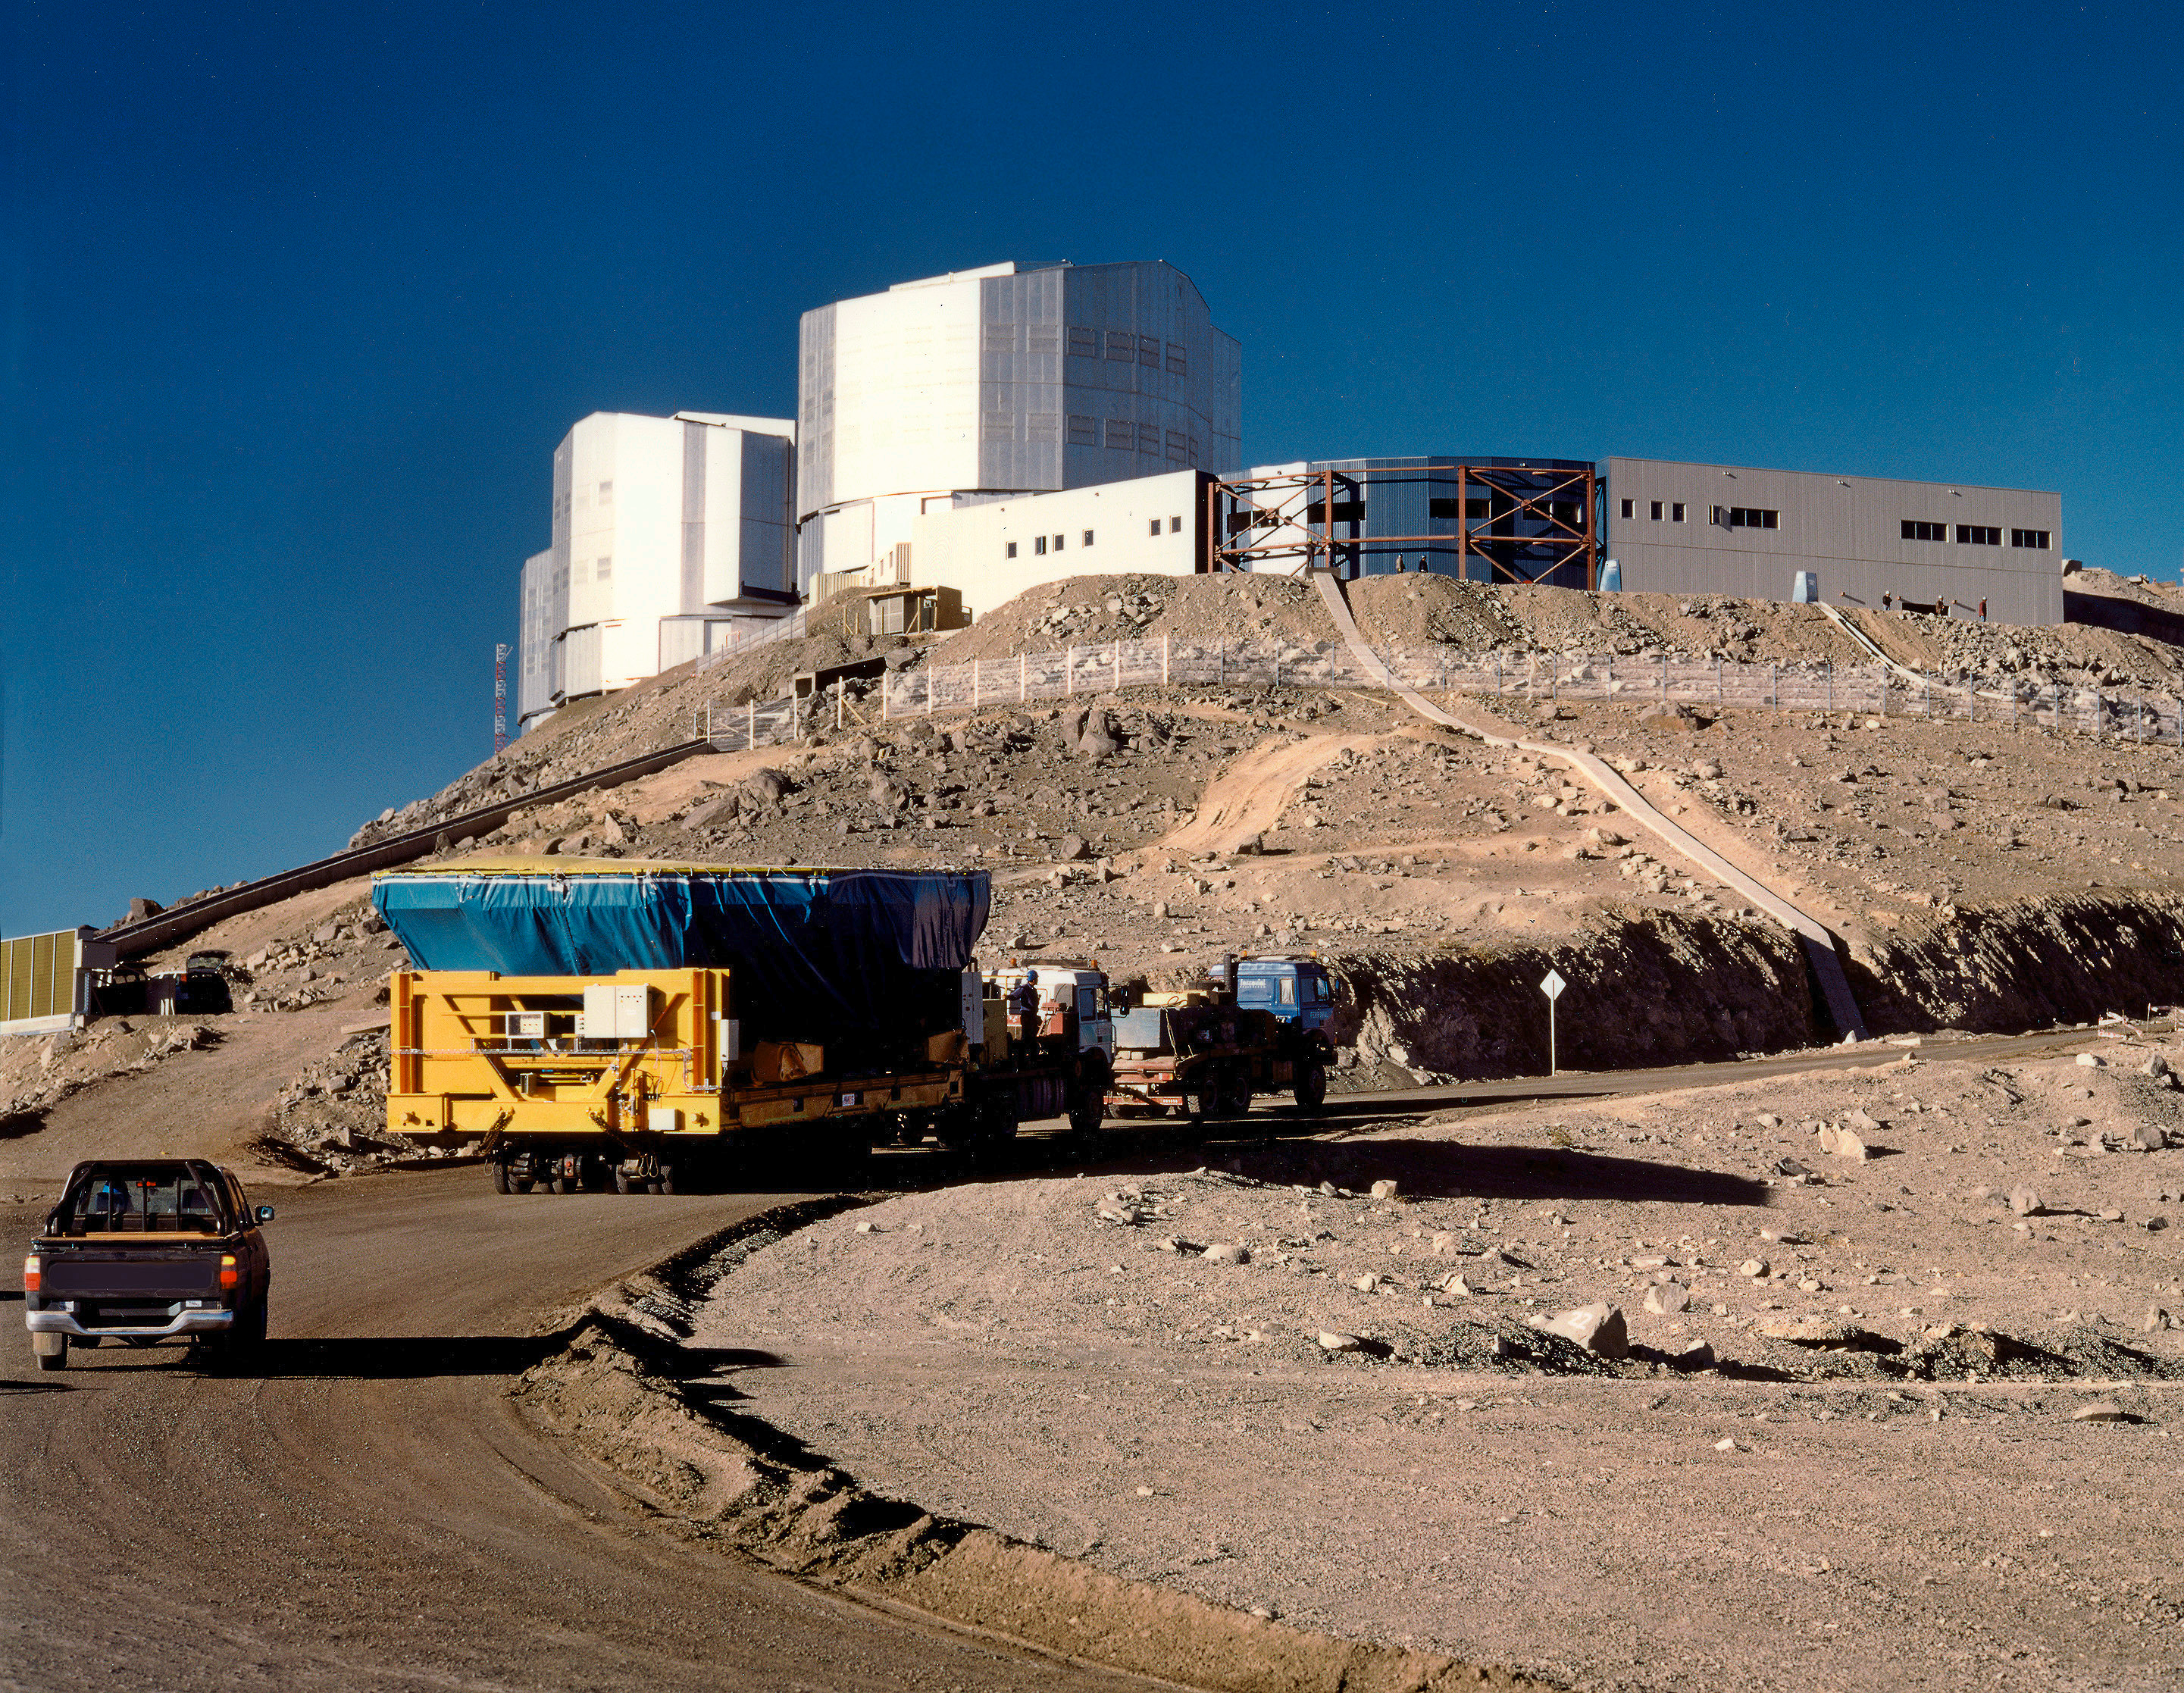

World's largest mirror approaches "first light" (16 April 1998)

The convoy with the 8.2-m Zerodur mirror in its Cell moves slowly up the wide road towards the telescope platform at the summit of Paranal. The Cell is placed on the air cushion vehicle that will later slide into place under the bottom end of the UT1 and lift the Cell so that it can be attached to the telescope structure.

The VLT Control Building is in the foreground. One of the cable ducts that leads from the Base Camp to the telescope area is seen on the slope in front.

Credit: ESO